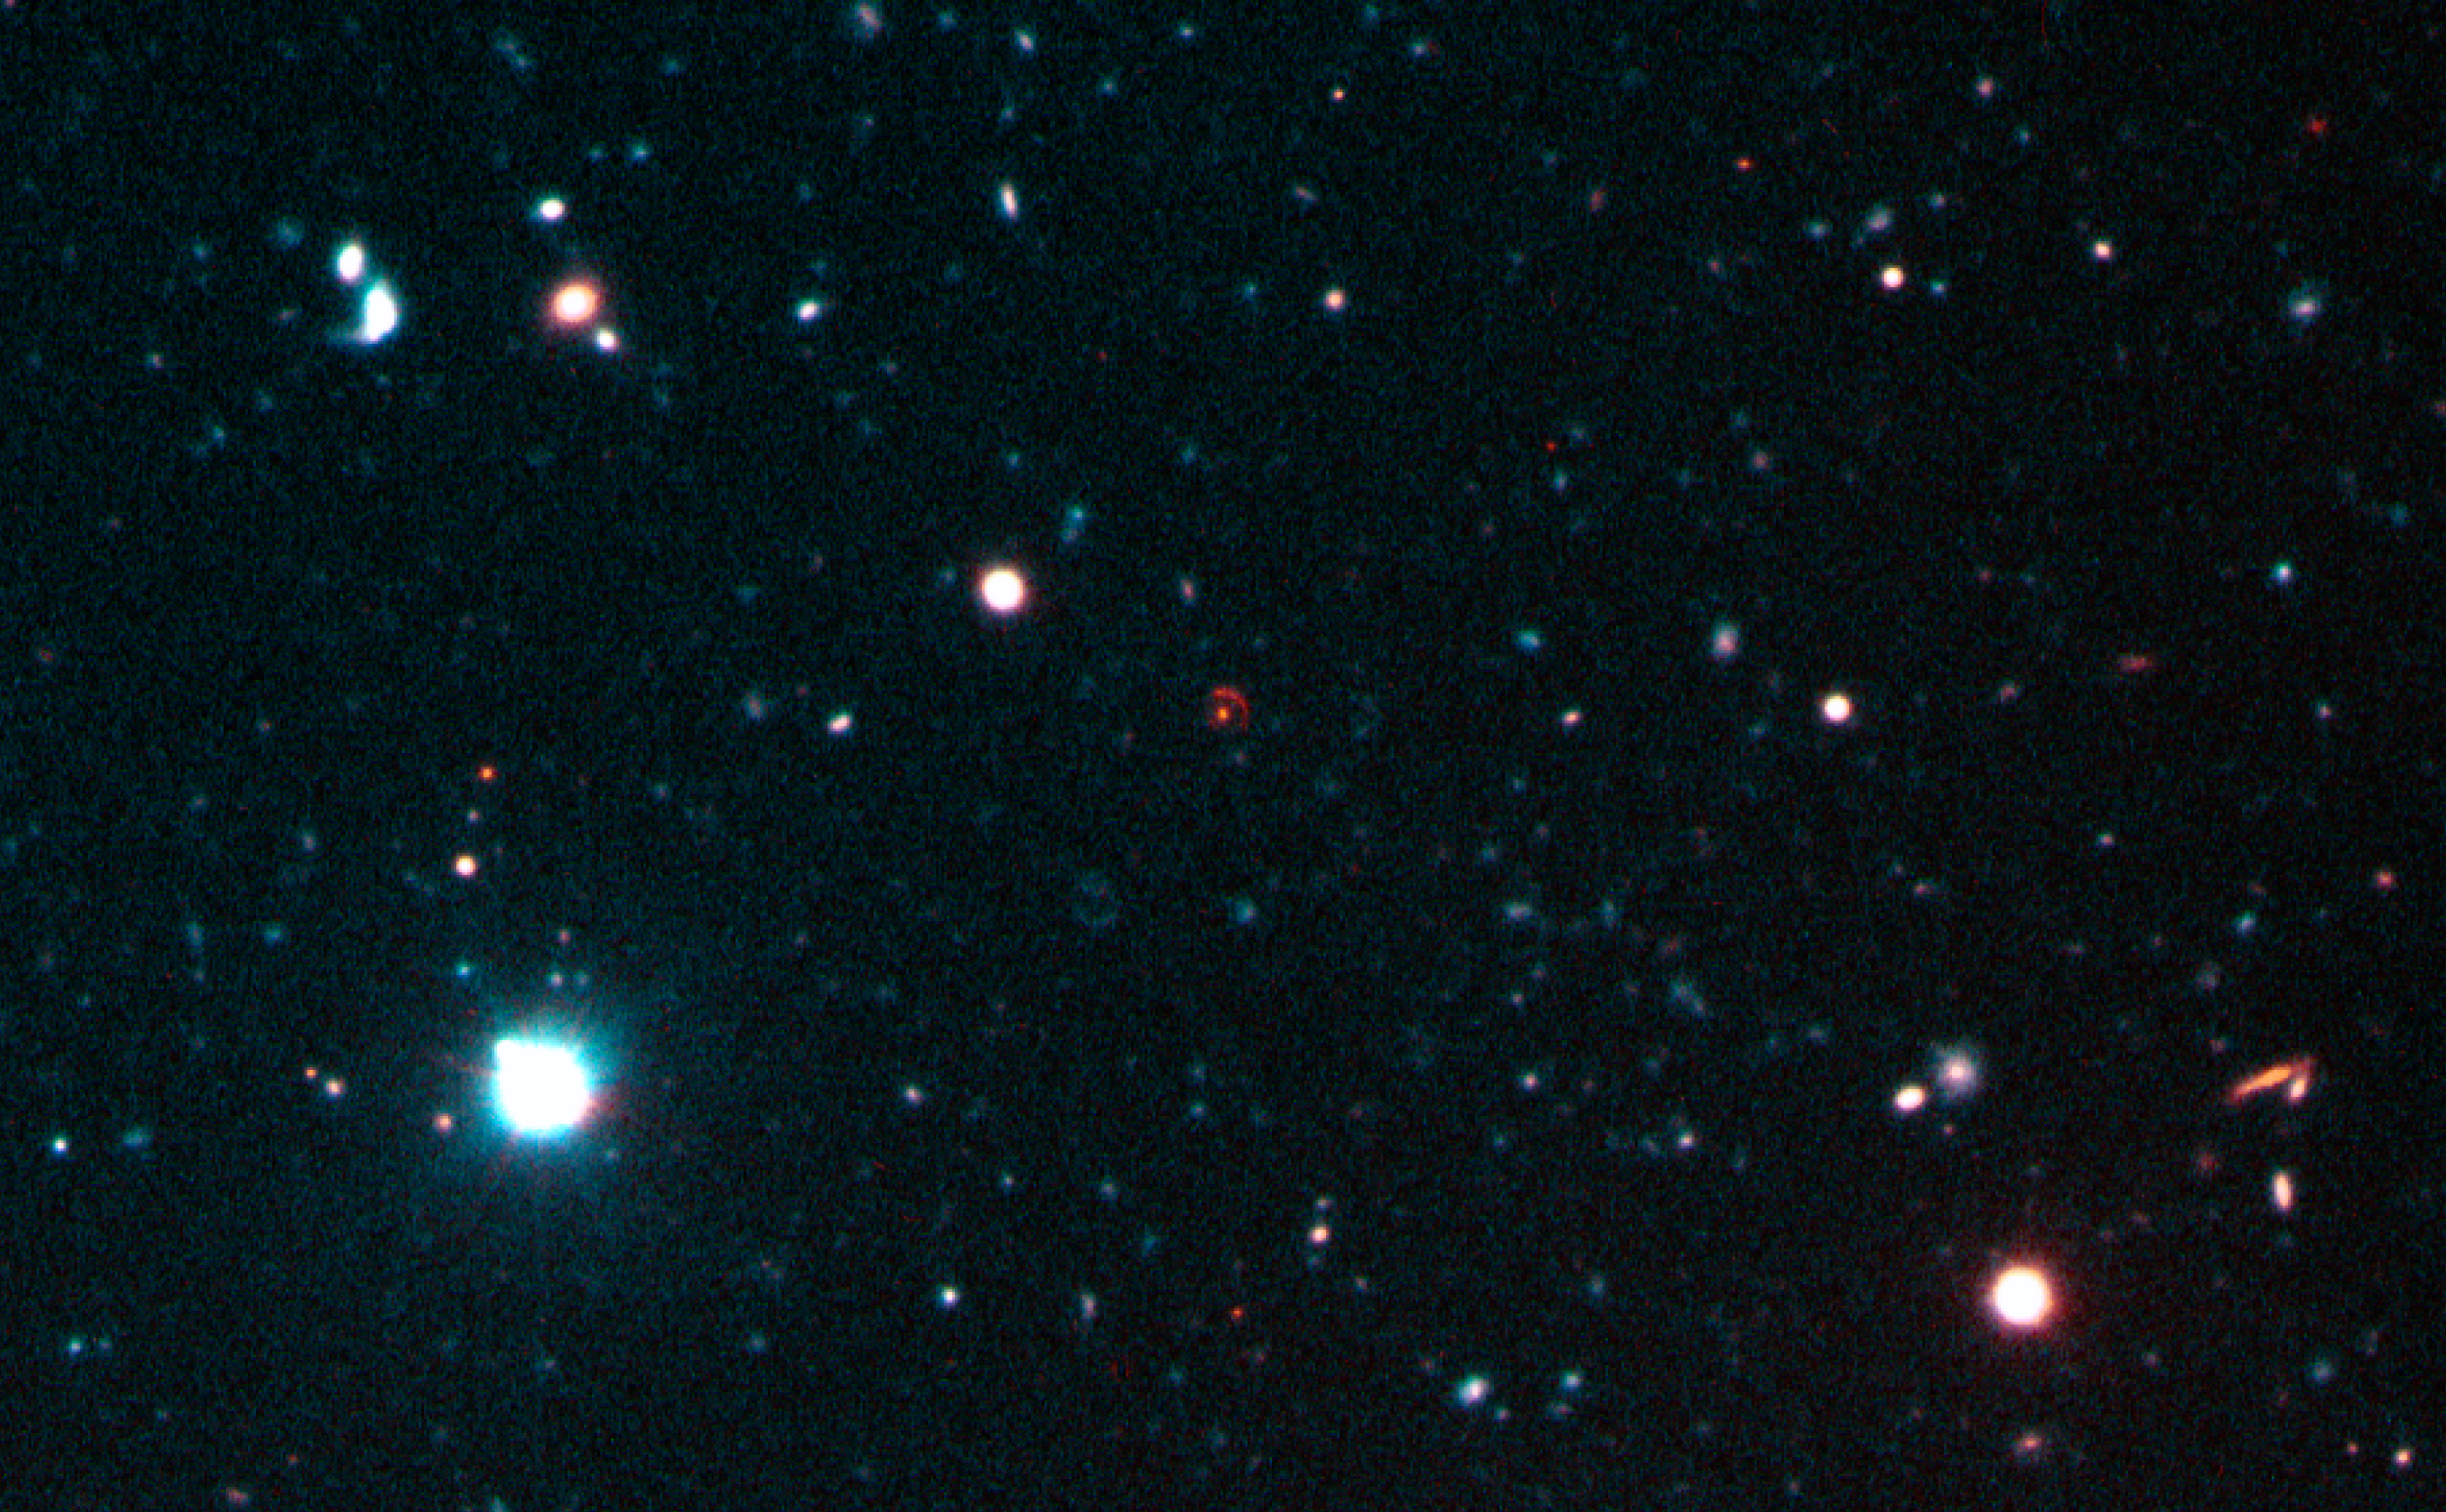

Zoom-in on the Einstein ring on a region in Fornax

Using ESO's Very Large Telescope, Remi Cabanac and his European colleagues discovered an amazing cosmic mirage, known to scientists as an Einstein Ring. Dubbed FOR J0332-3557, this phenomenon is seen towards the southern constellation Fornax (the Furnace), and is remarkable on at least two counts : first, it is a bright, almost complete Einstein ring, and second, it is the farthest ever found as of this writing.

Credit: ESO